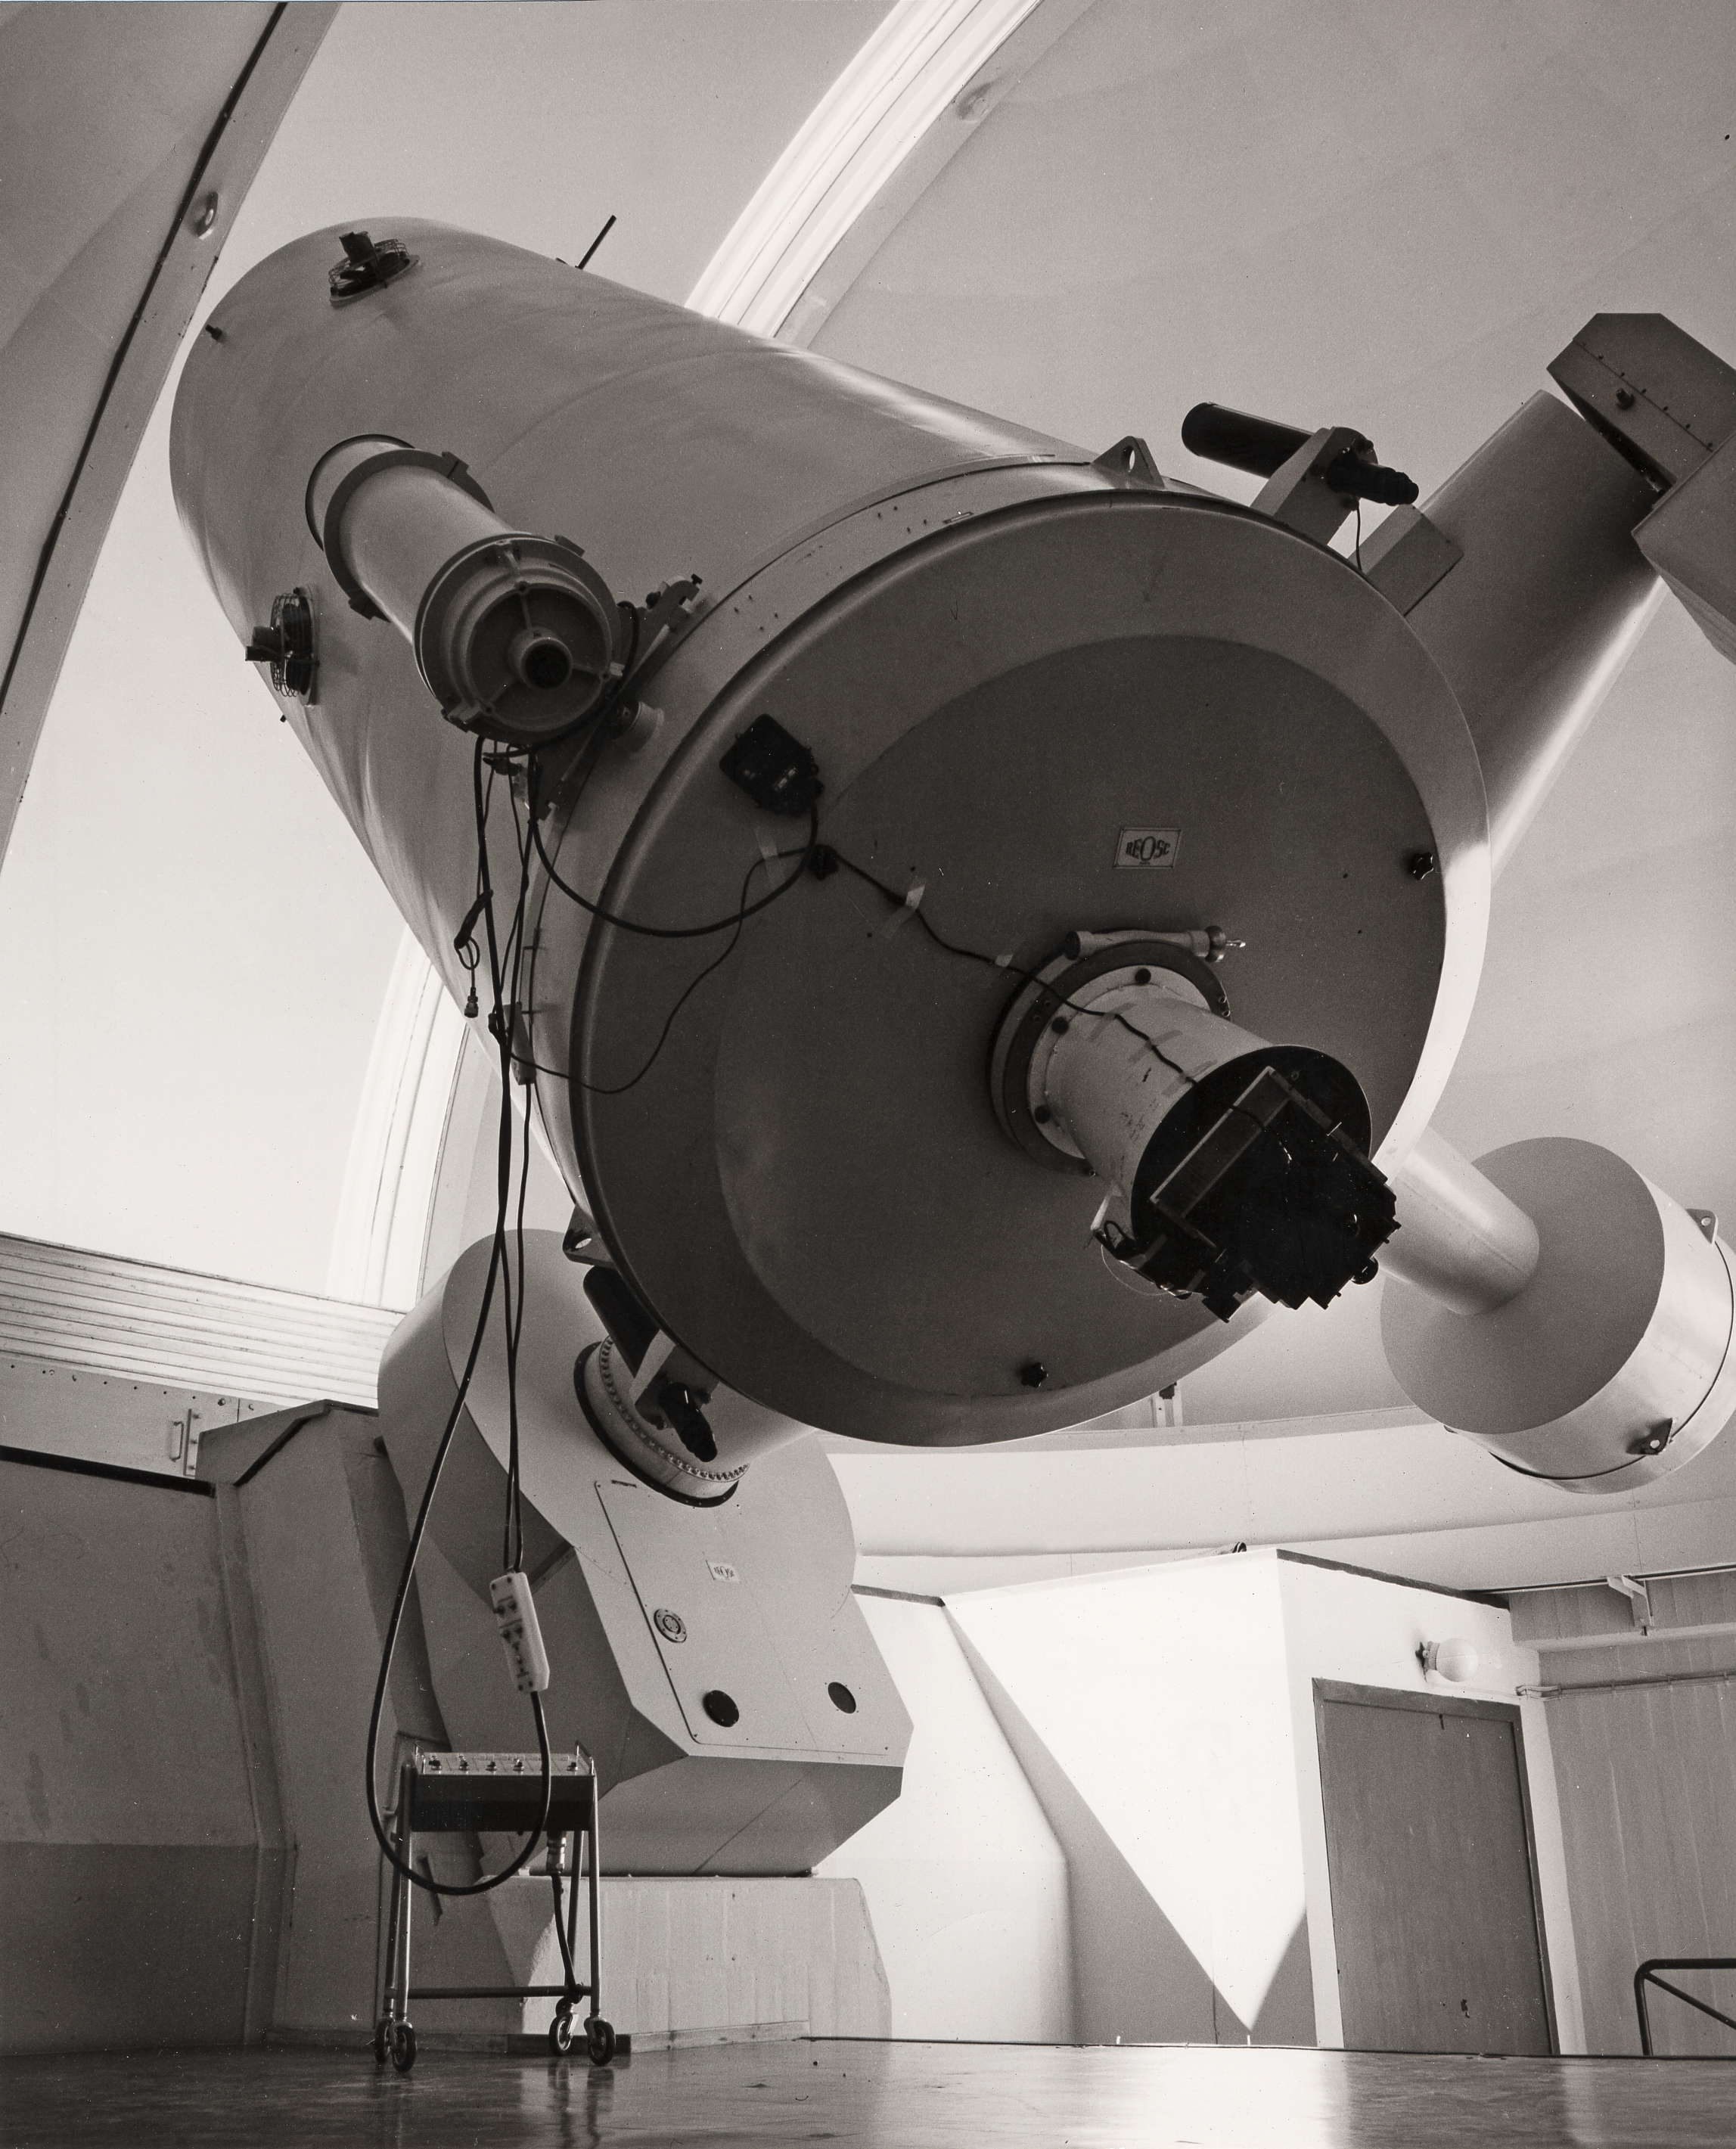

The ESO 1.52-metre telescope at La Silla

The ESO 1.52-metre telescope at La Silla, around 1970.

Credit: ESO